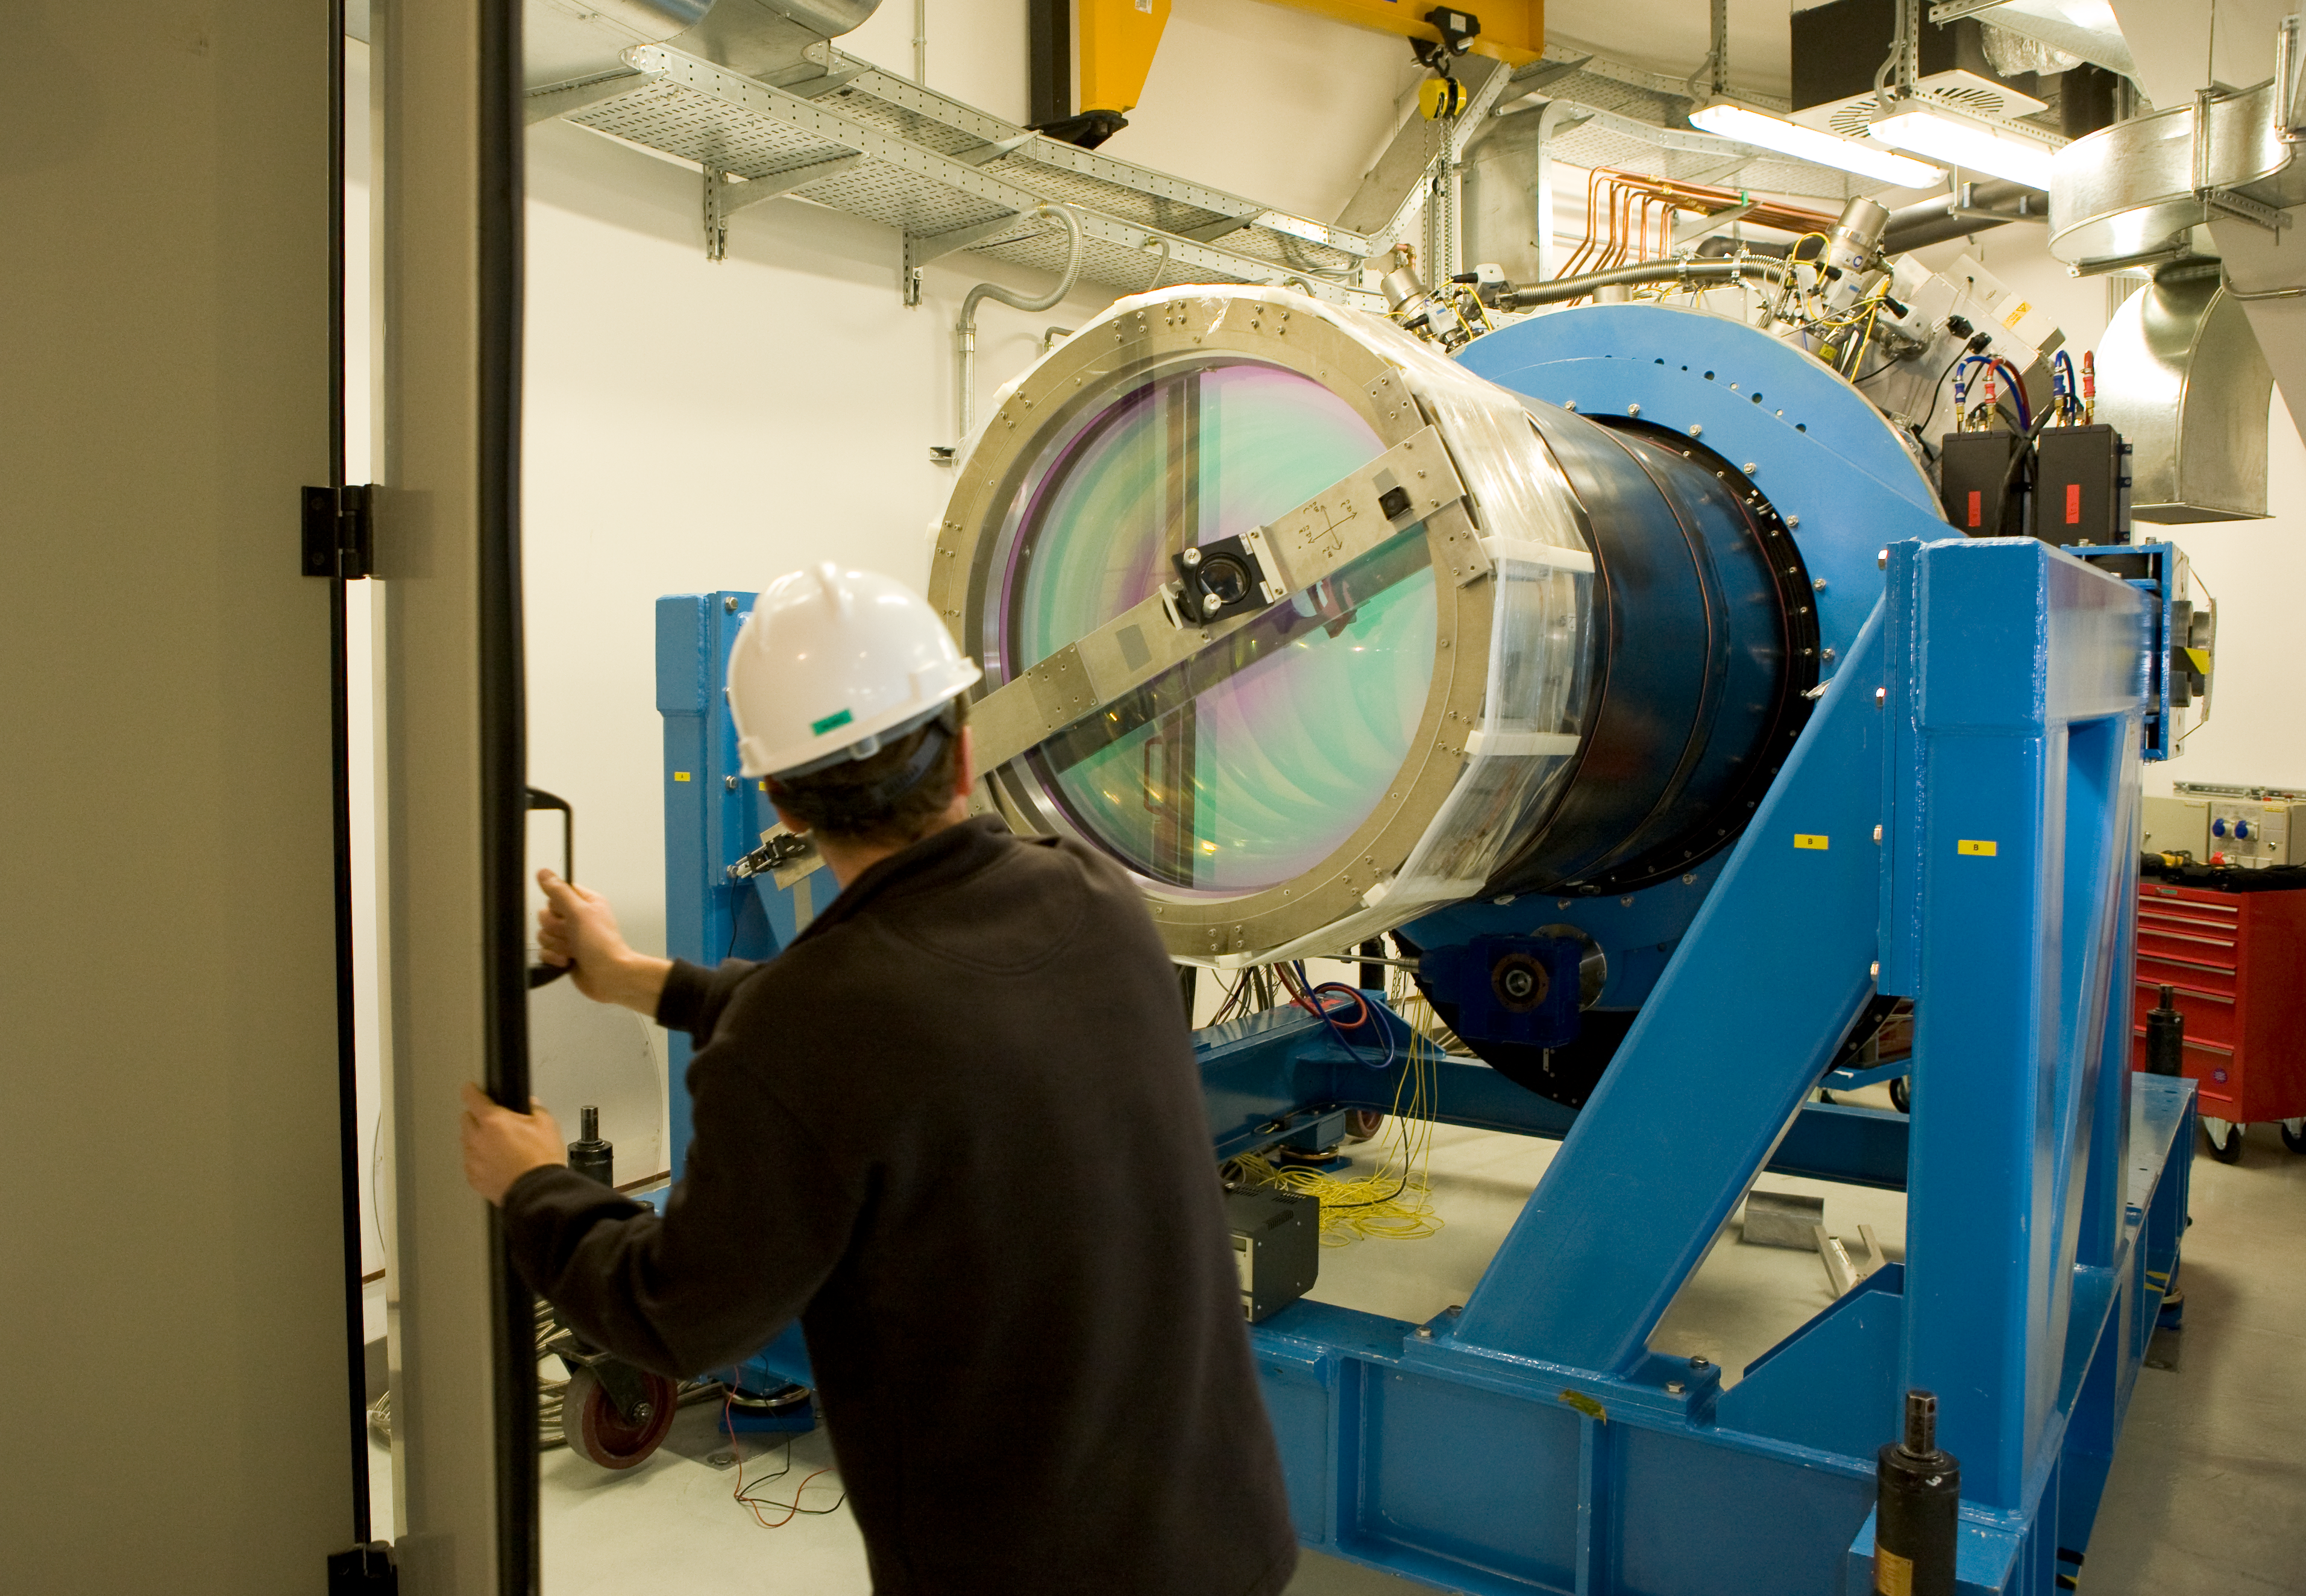

The VISTA camera

The 4.2m infrared telescope, located on a peak about 1.5km from Paranal's summit, will be equipped with a giant, 64-megapixel infrared camera. The camera is operated under vacuum at very low temperature so to be sensitive to the infrared light. The image shows the large lens that constitutes the entrance of the camera. The whole camera will be attached at the bottom of the telescope.

Credit: ESO/H.H.Heyer